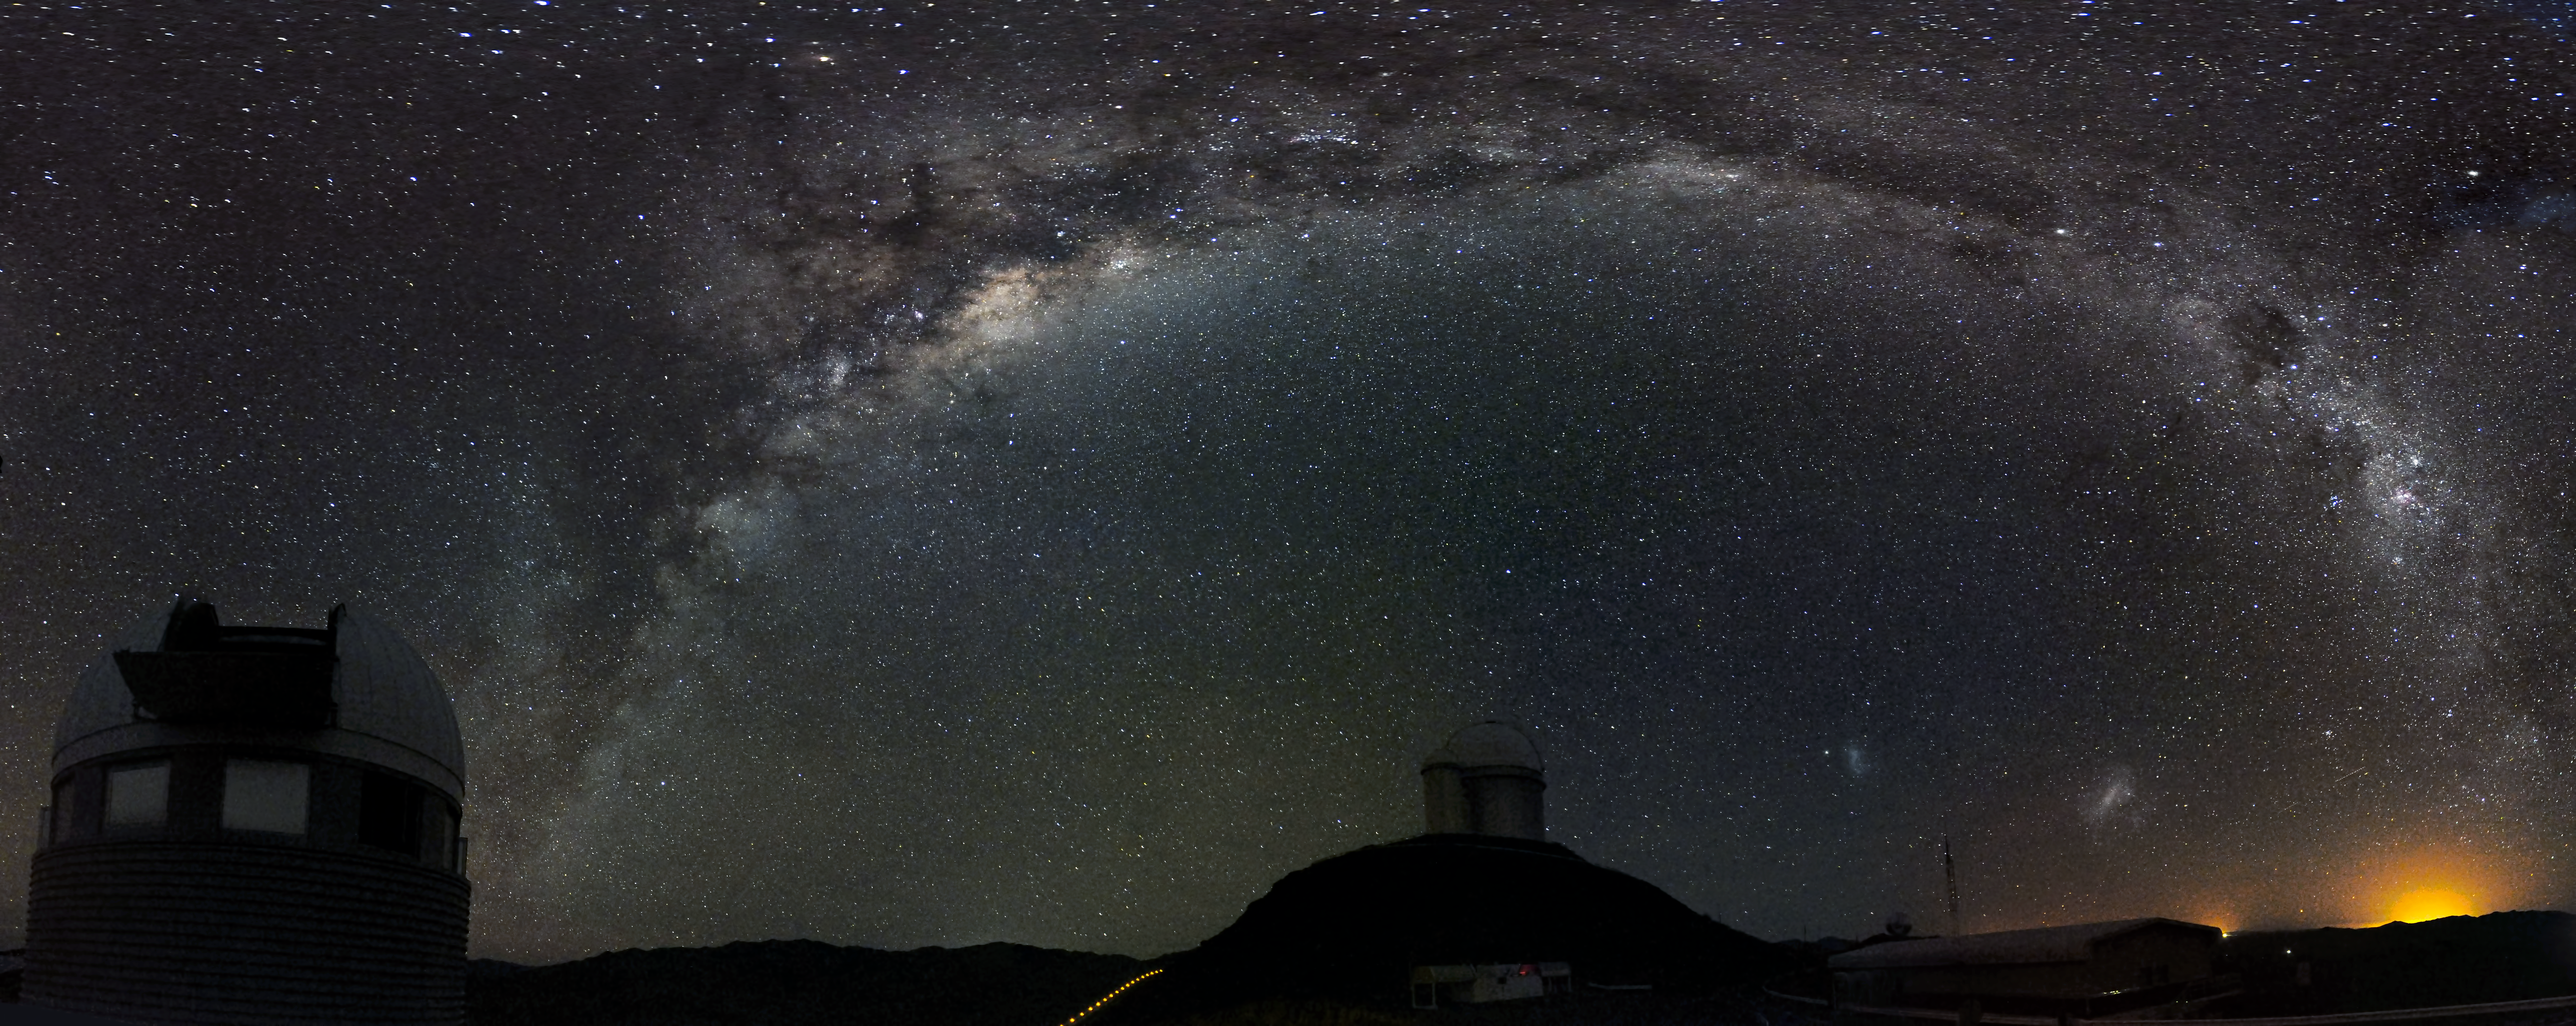

La Silla Observatory

Panorama of the La Silla Observatory

Credit: ESO/G. Lambert